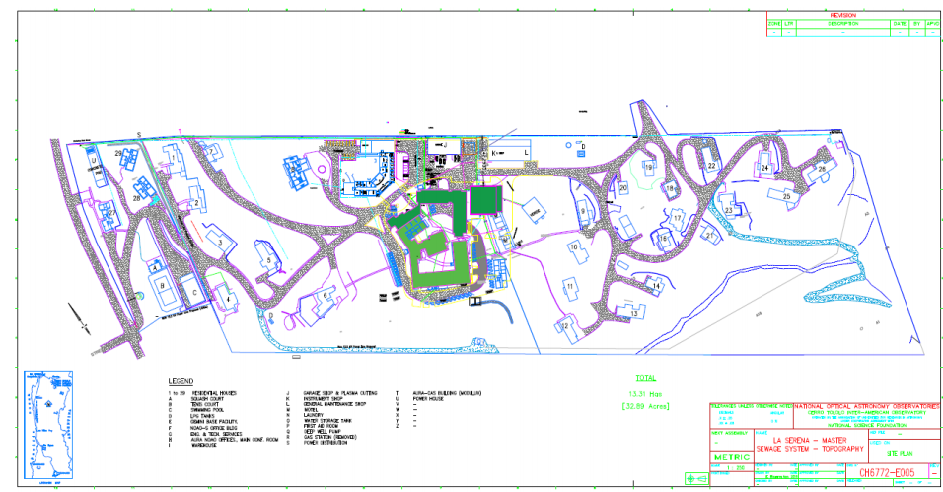

AURA Recinto map

Credit: NOIRLab